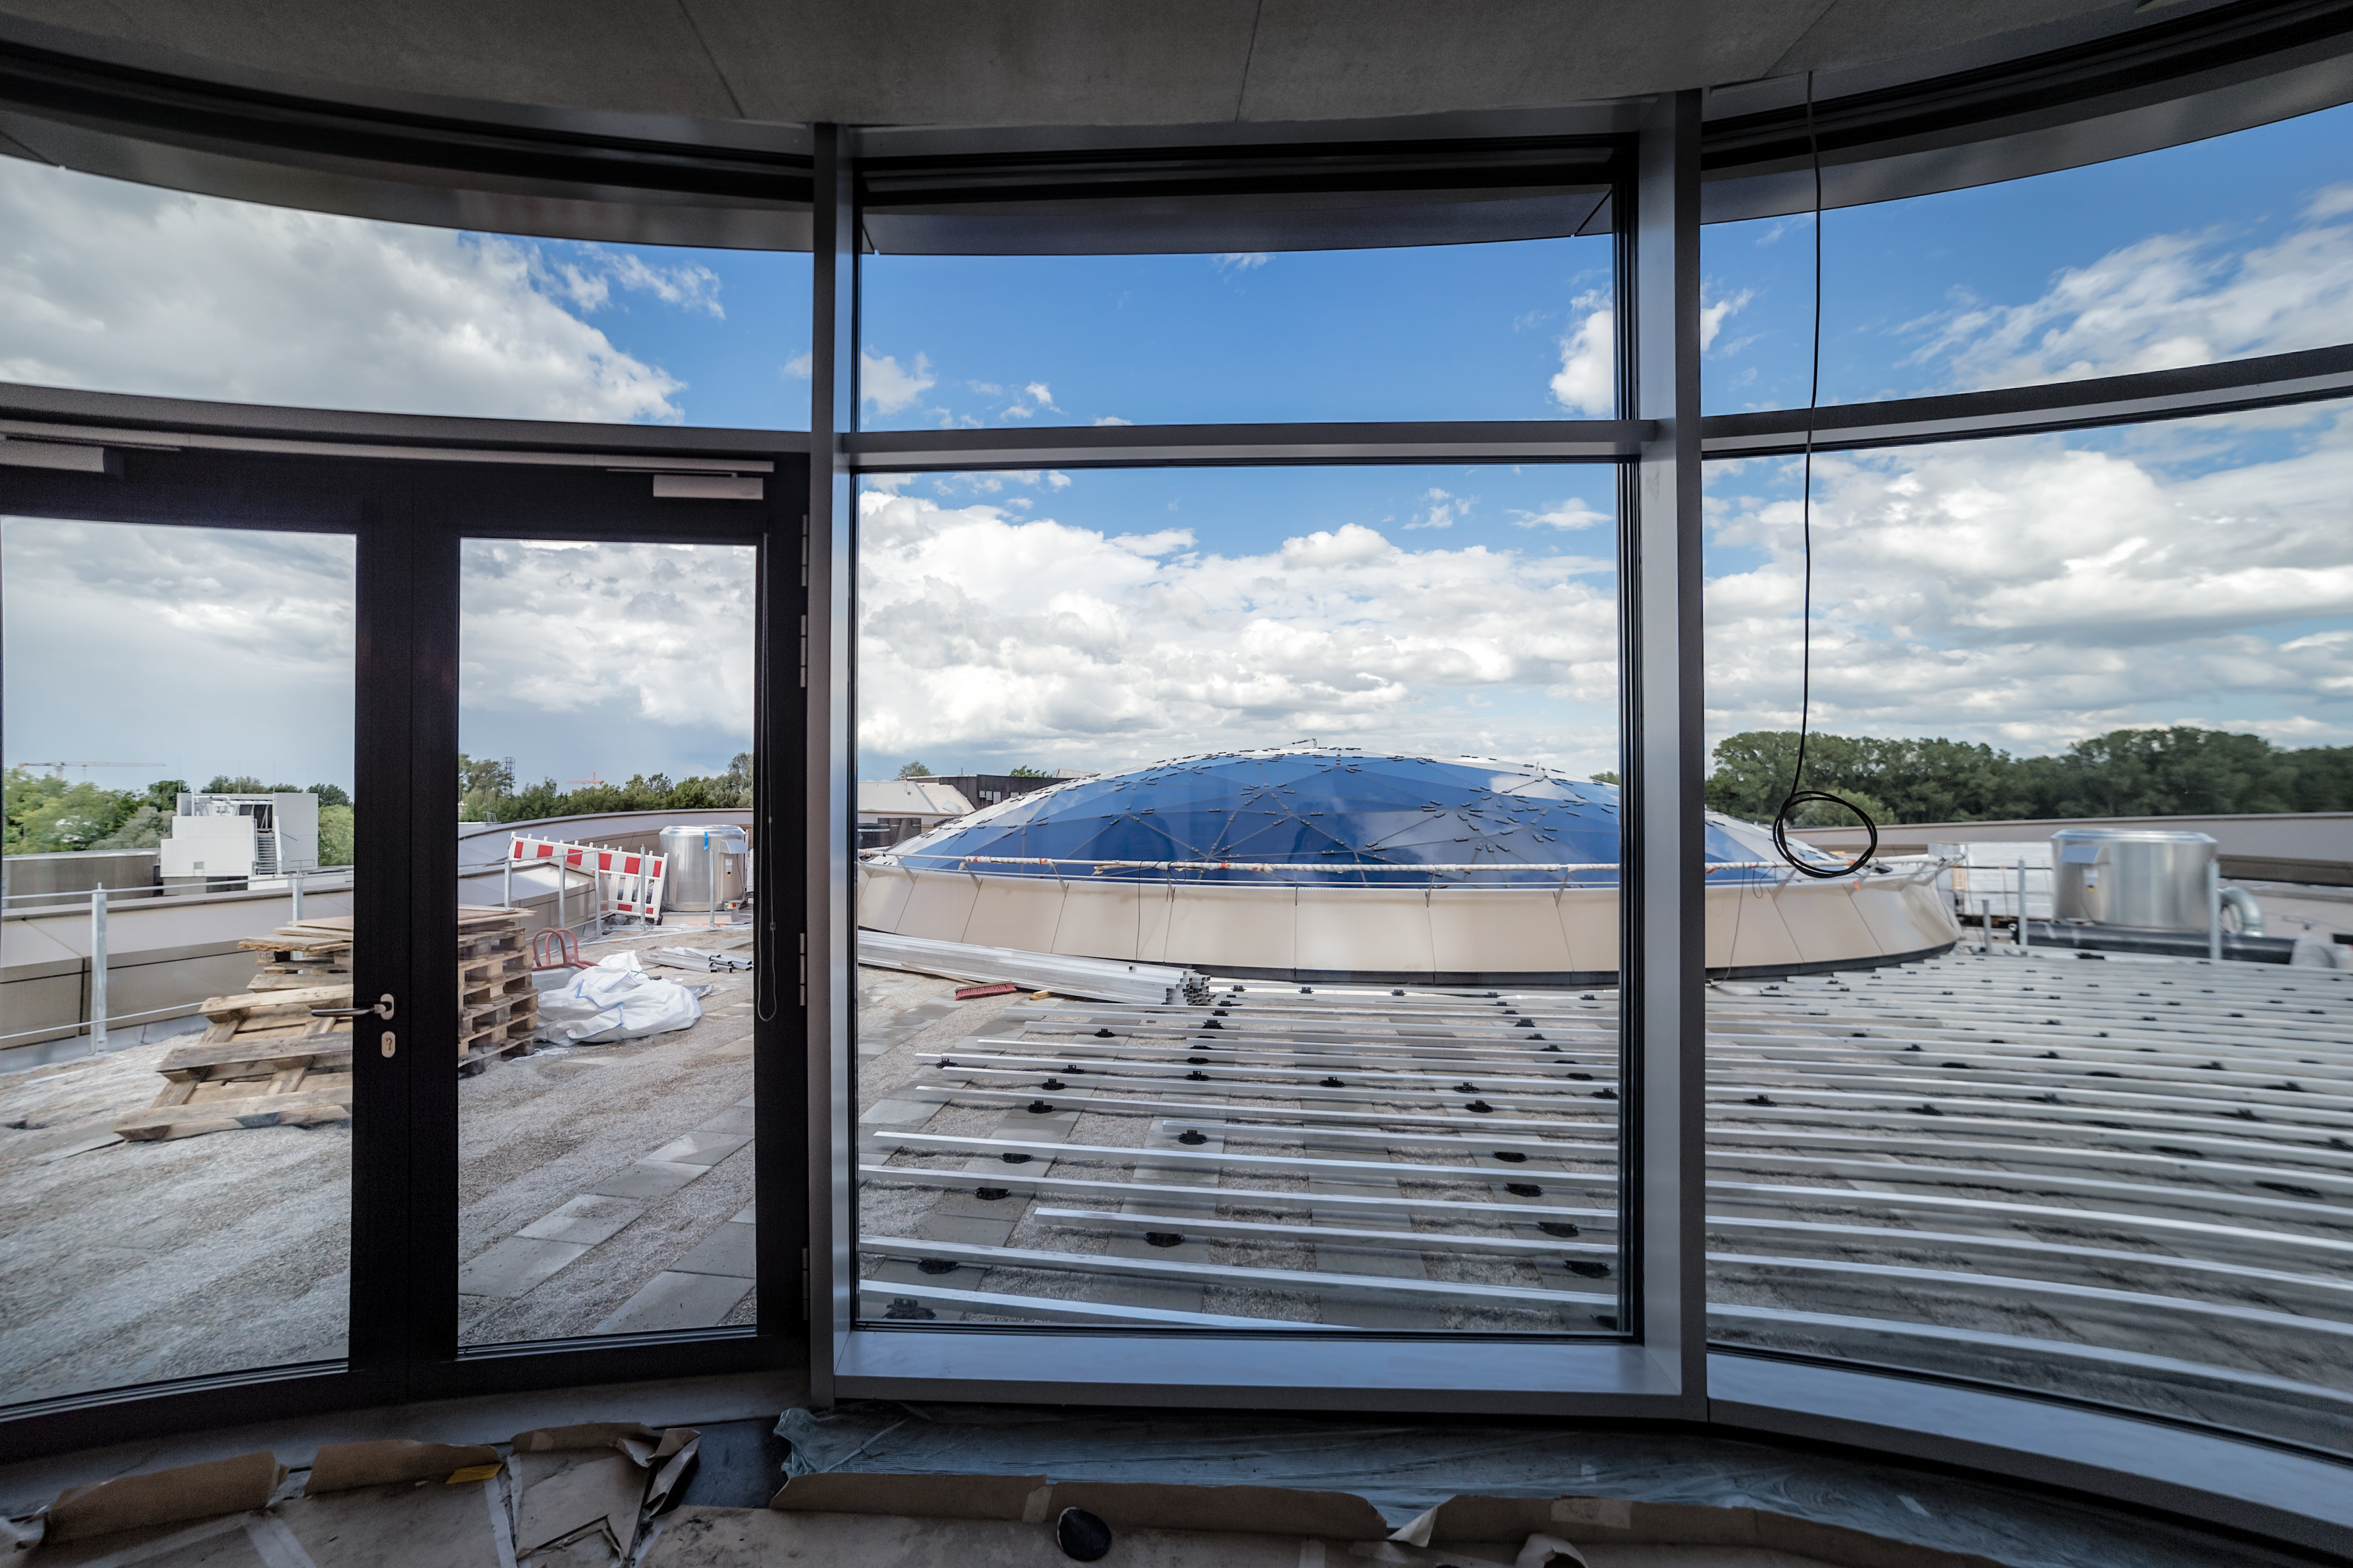

A view to the star roof

View from the upper deck of the ESO Supernova to the star roof of The Void, with the roof terrace under construction.

Credit: ESO